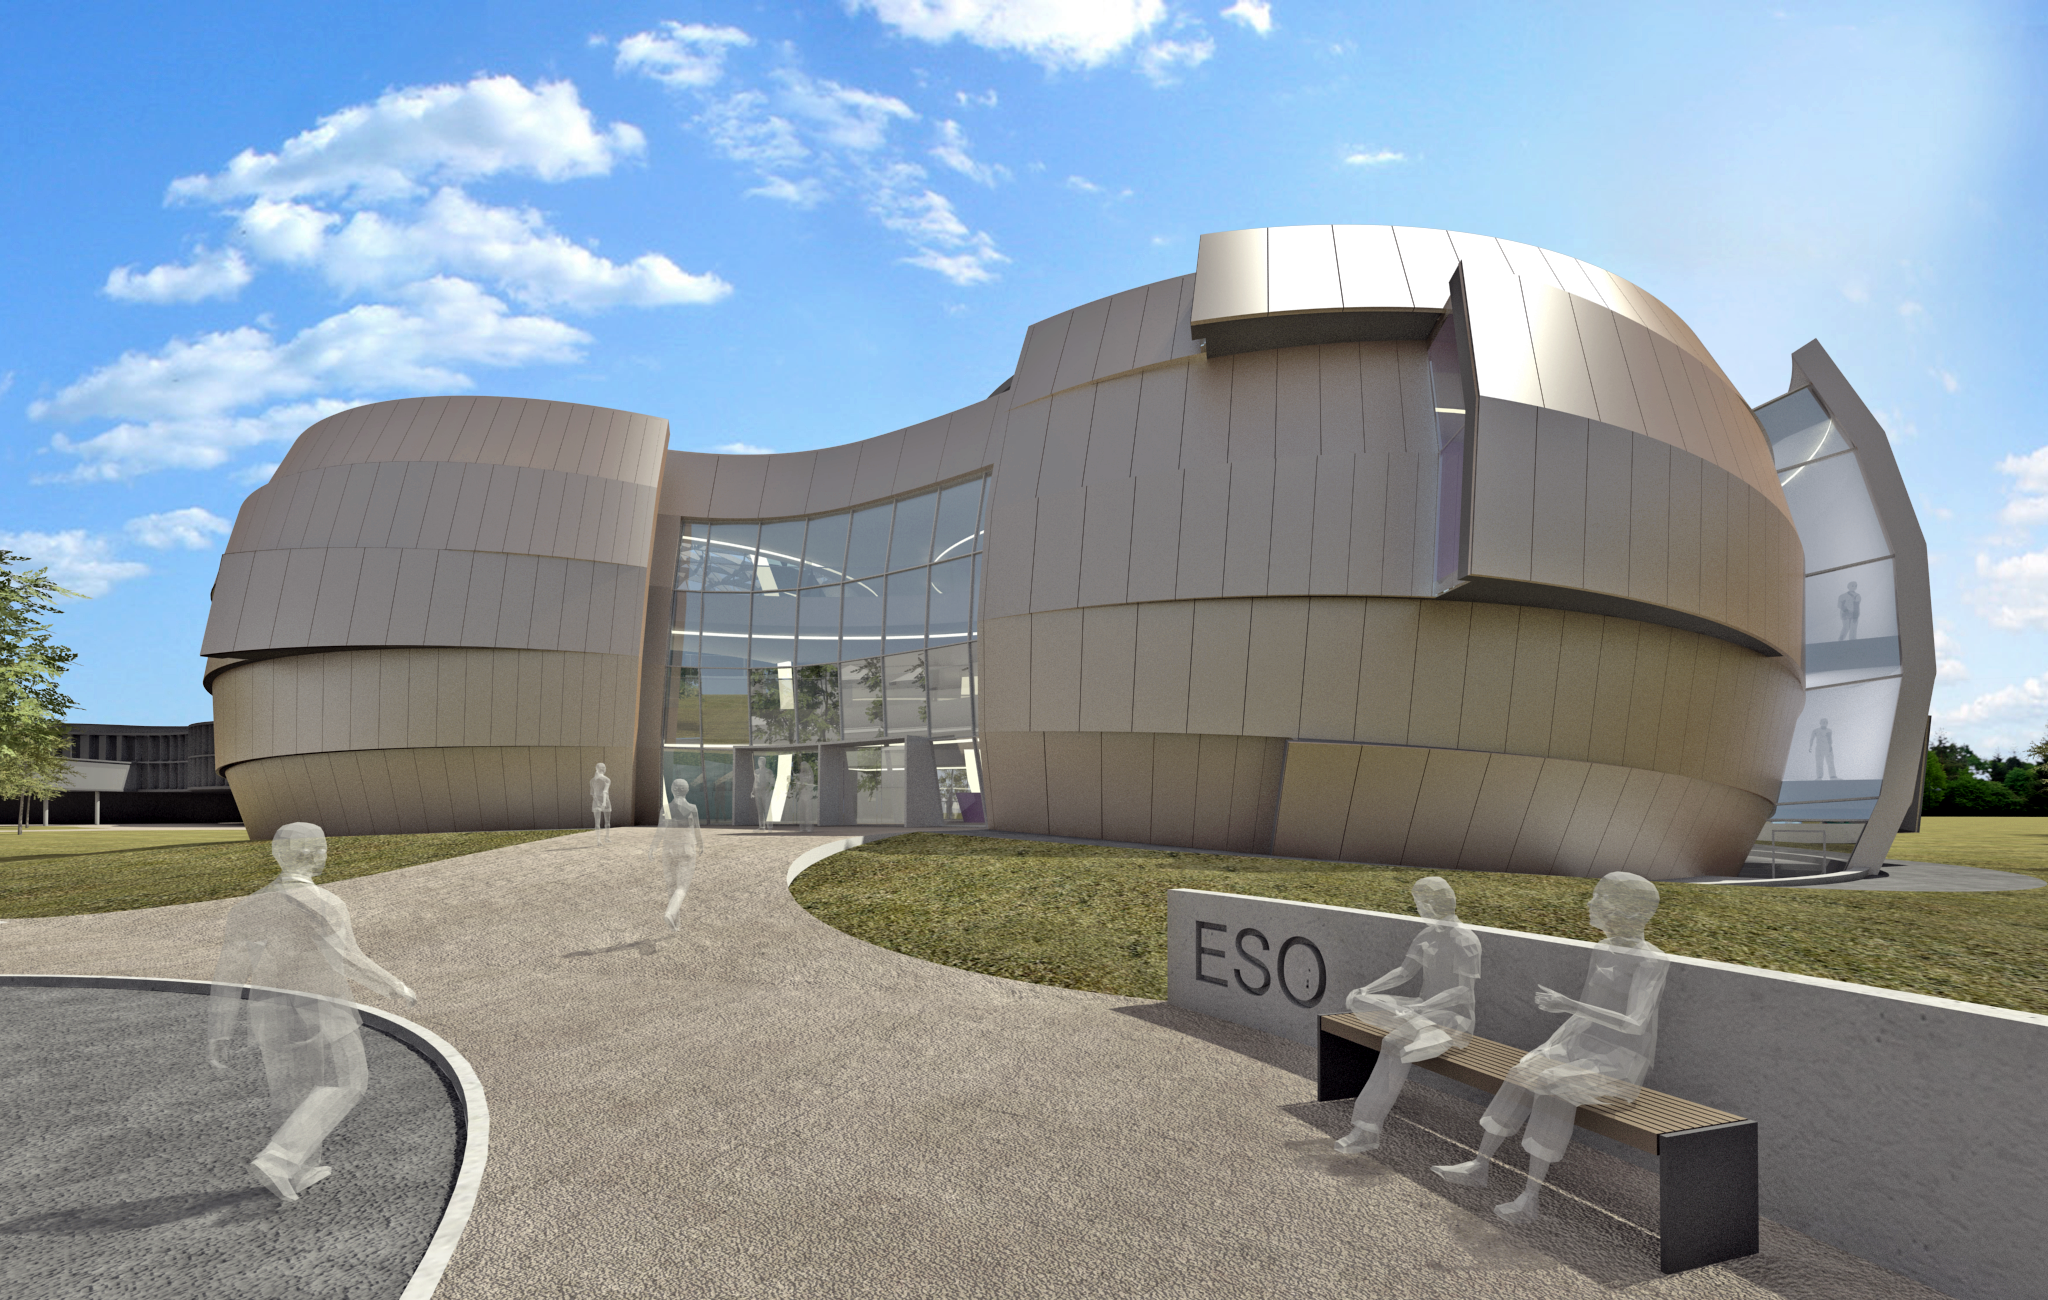

The front of the ESO Supernova

The ESO Supernova Planetarium & Visitor Centre, being built in Garching next to the ESO Headquarters, will offer its visitors a contemporary, interactive exhibition on modern astronomy, as well as the possibility to enjoy digital full-dome planetarium shows and guided tours.

This first rendering from 2013 shows the front of the building, as visitors will see it, when they first arrive at the headquarters in Garching. The two main structural elements contain a large empty cylindrical room — the Void — suitable for temporal exhibitions and a modern digital planetarium. Both are connected by a long, winding path, which contains the exhibition of the building.

Credit: Architekten Bernhardt + Partner (www.bp-da.de)